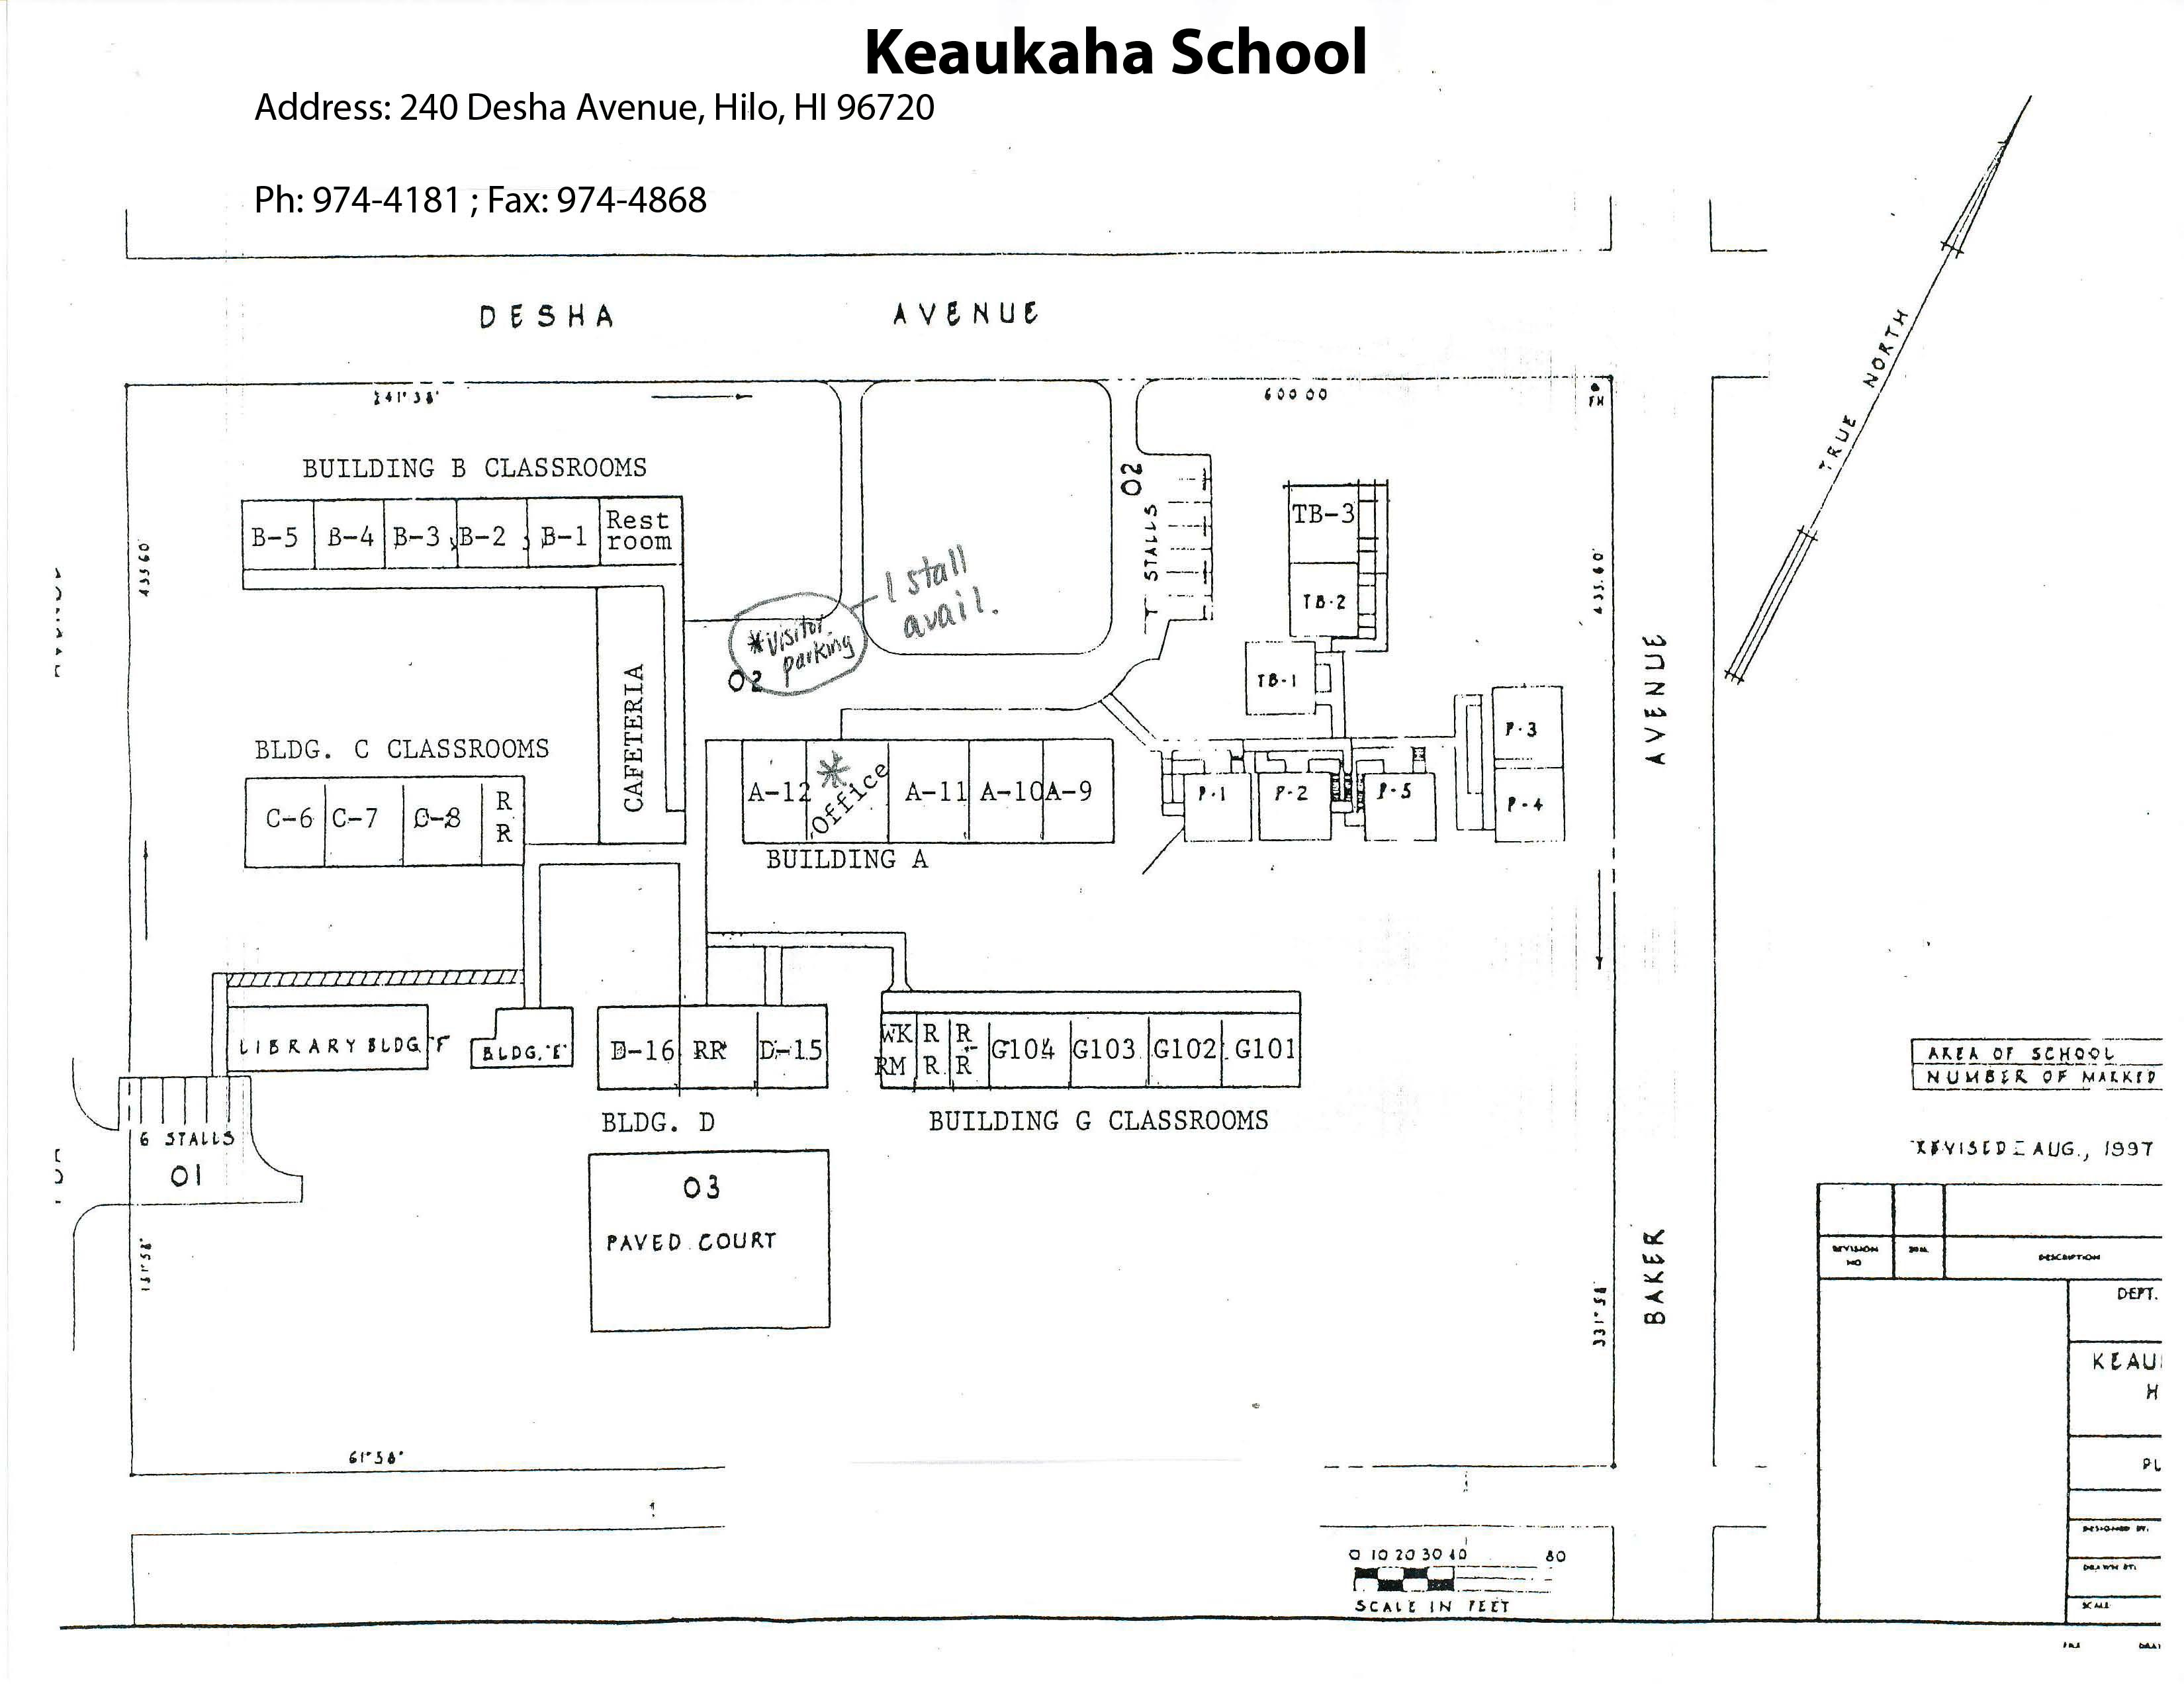

Keaukaha Elementary Map

Credit: NOIRLab